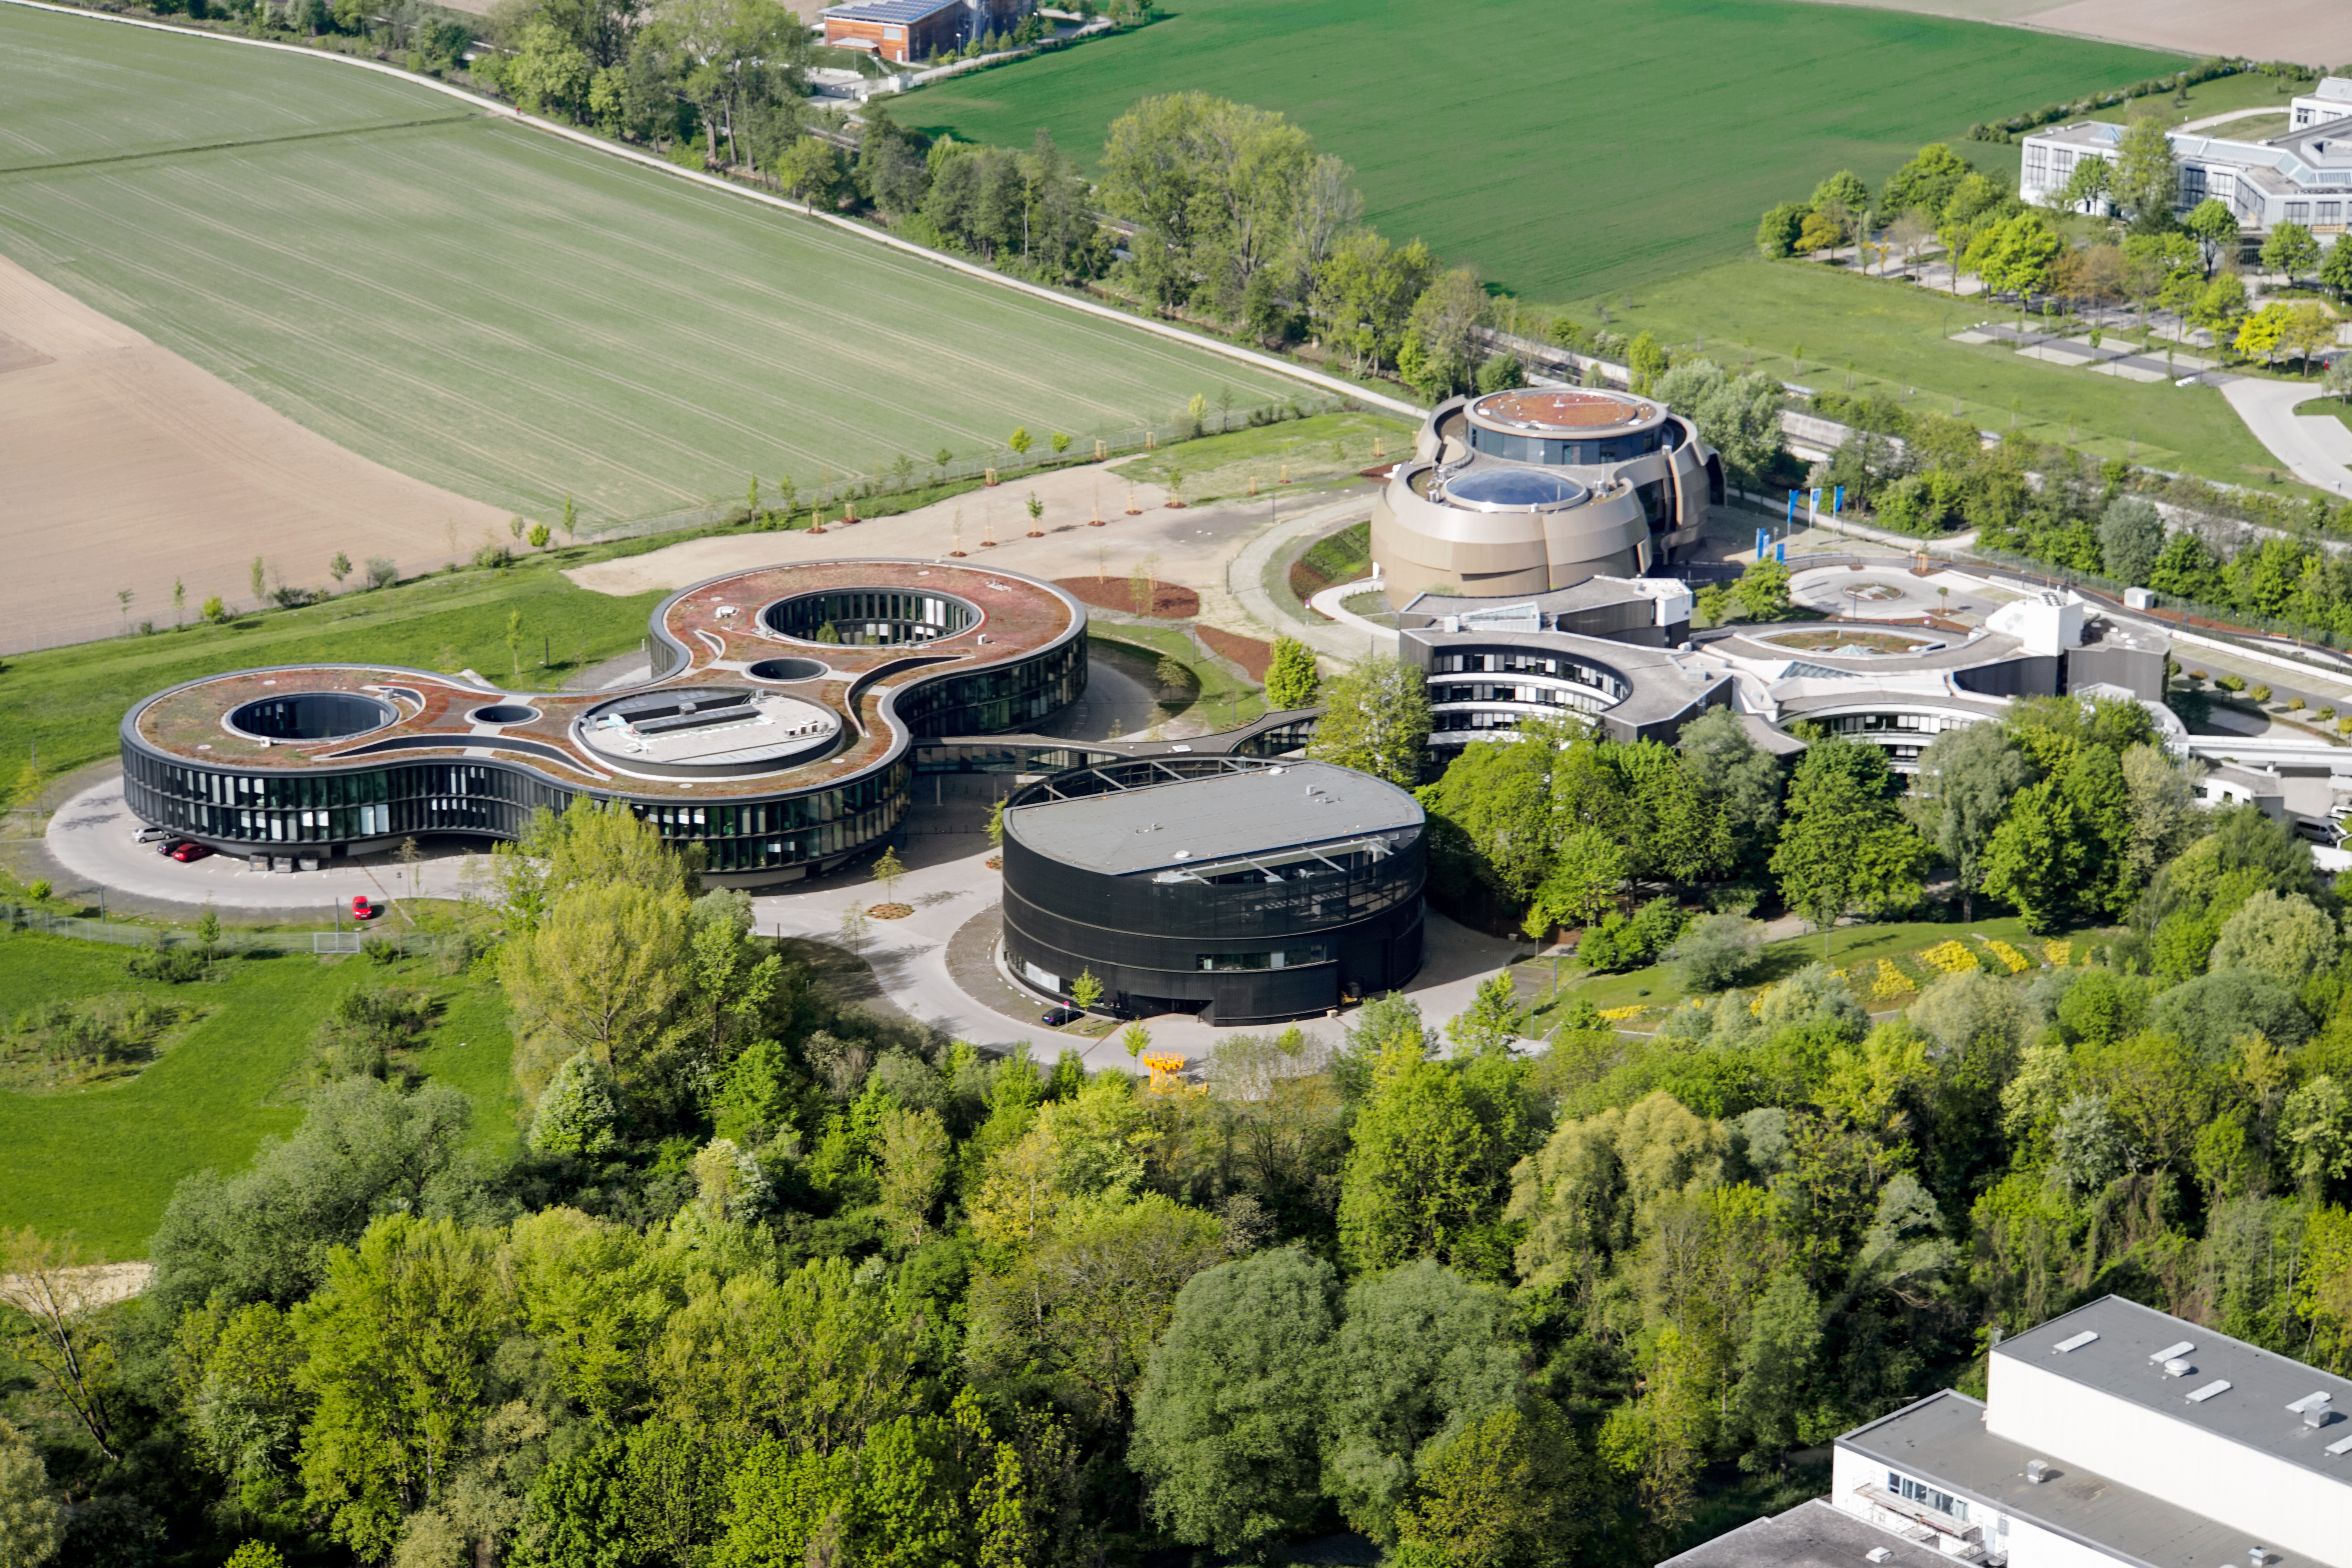

Nestled in Bavarian fields

Aerial photo of the ESO Headquarters and the ESO Supernova Planetarium & Visitor Centre in Garching, Germany.

Credit: E. Graf (graf-flugplatz.de)/ESO